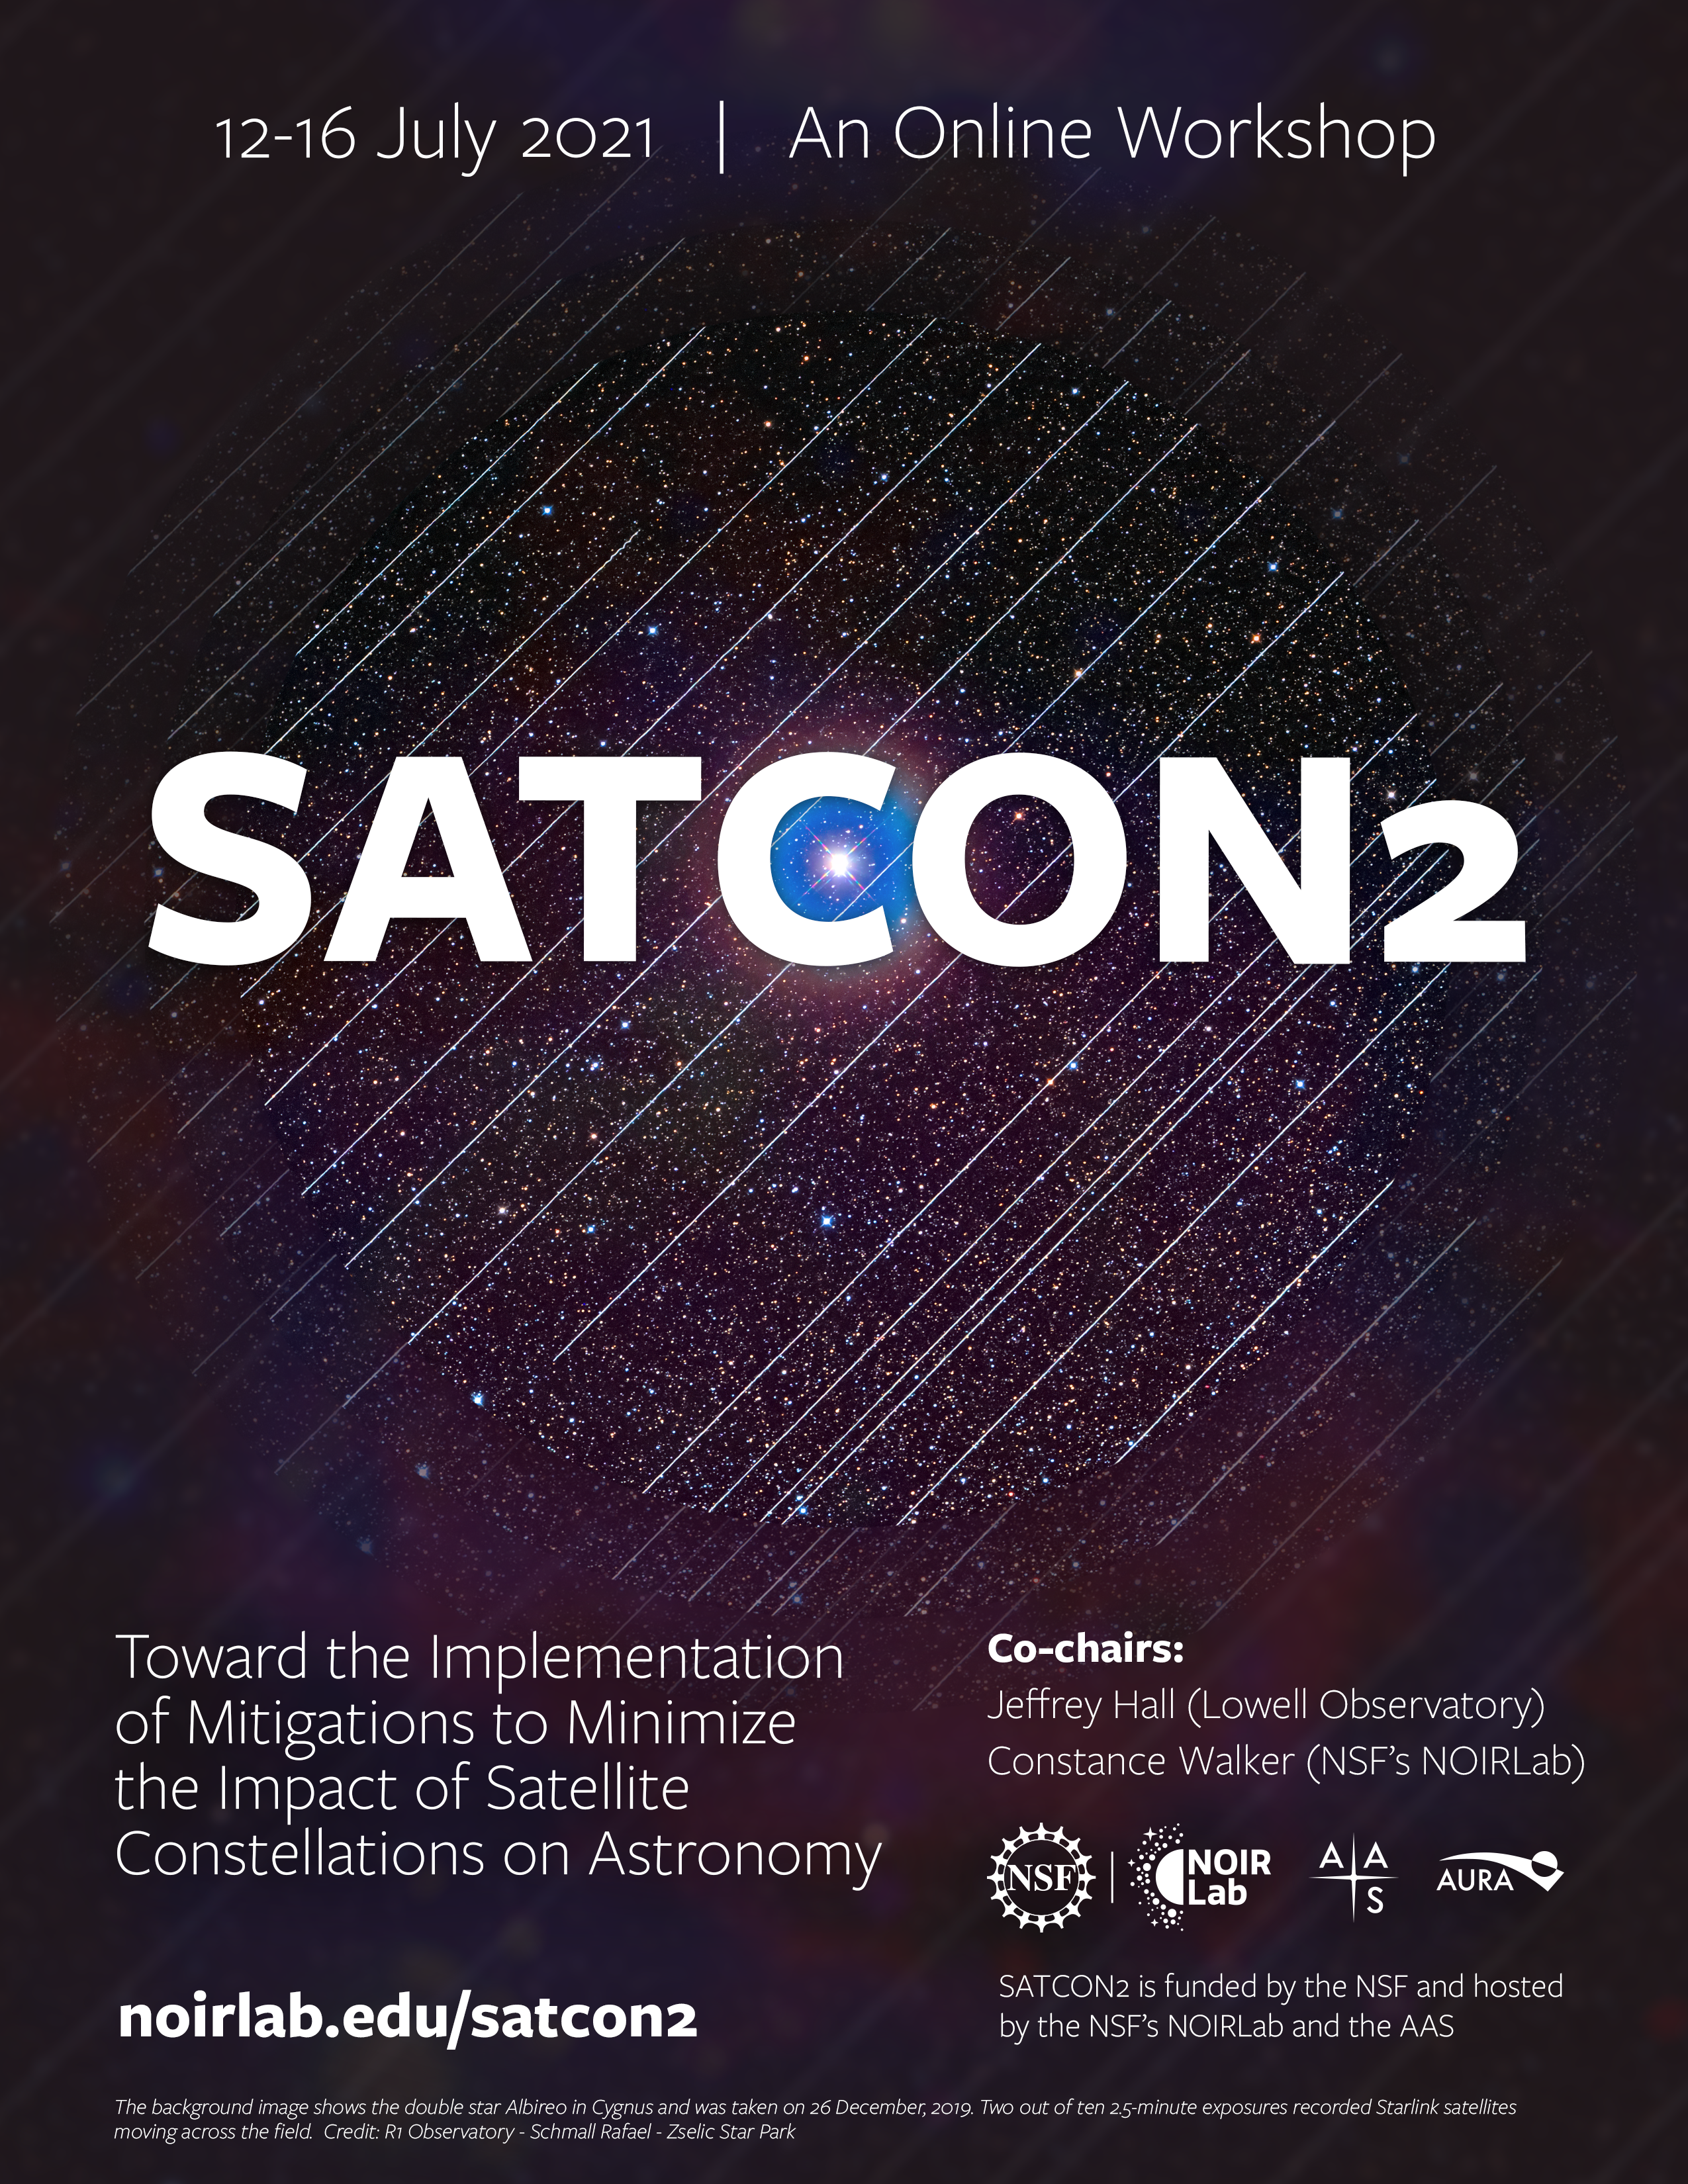

Poster for SATCON2

The background image shows the double star Albireo in Cygnus and was taken on 26 December, 2019. Two out of ten 2.5-minute exposures recorded Starlink satellites moving across the field.

Credit: Rafael Schmall